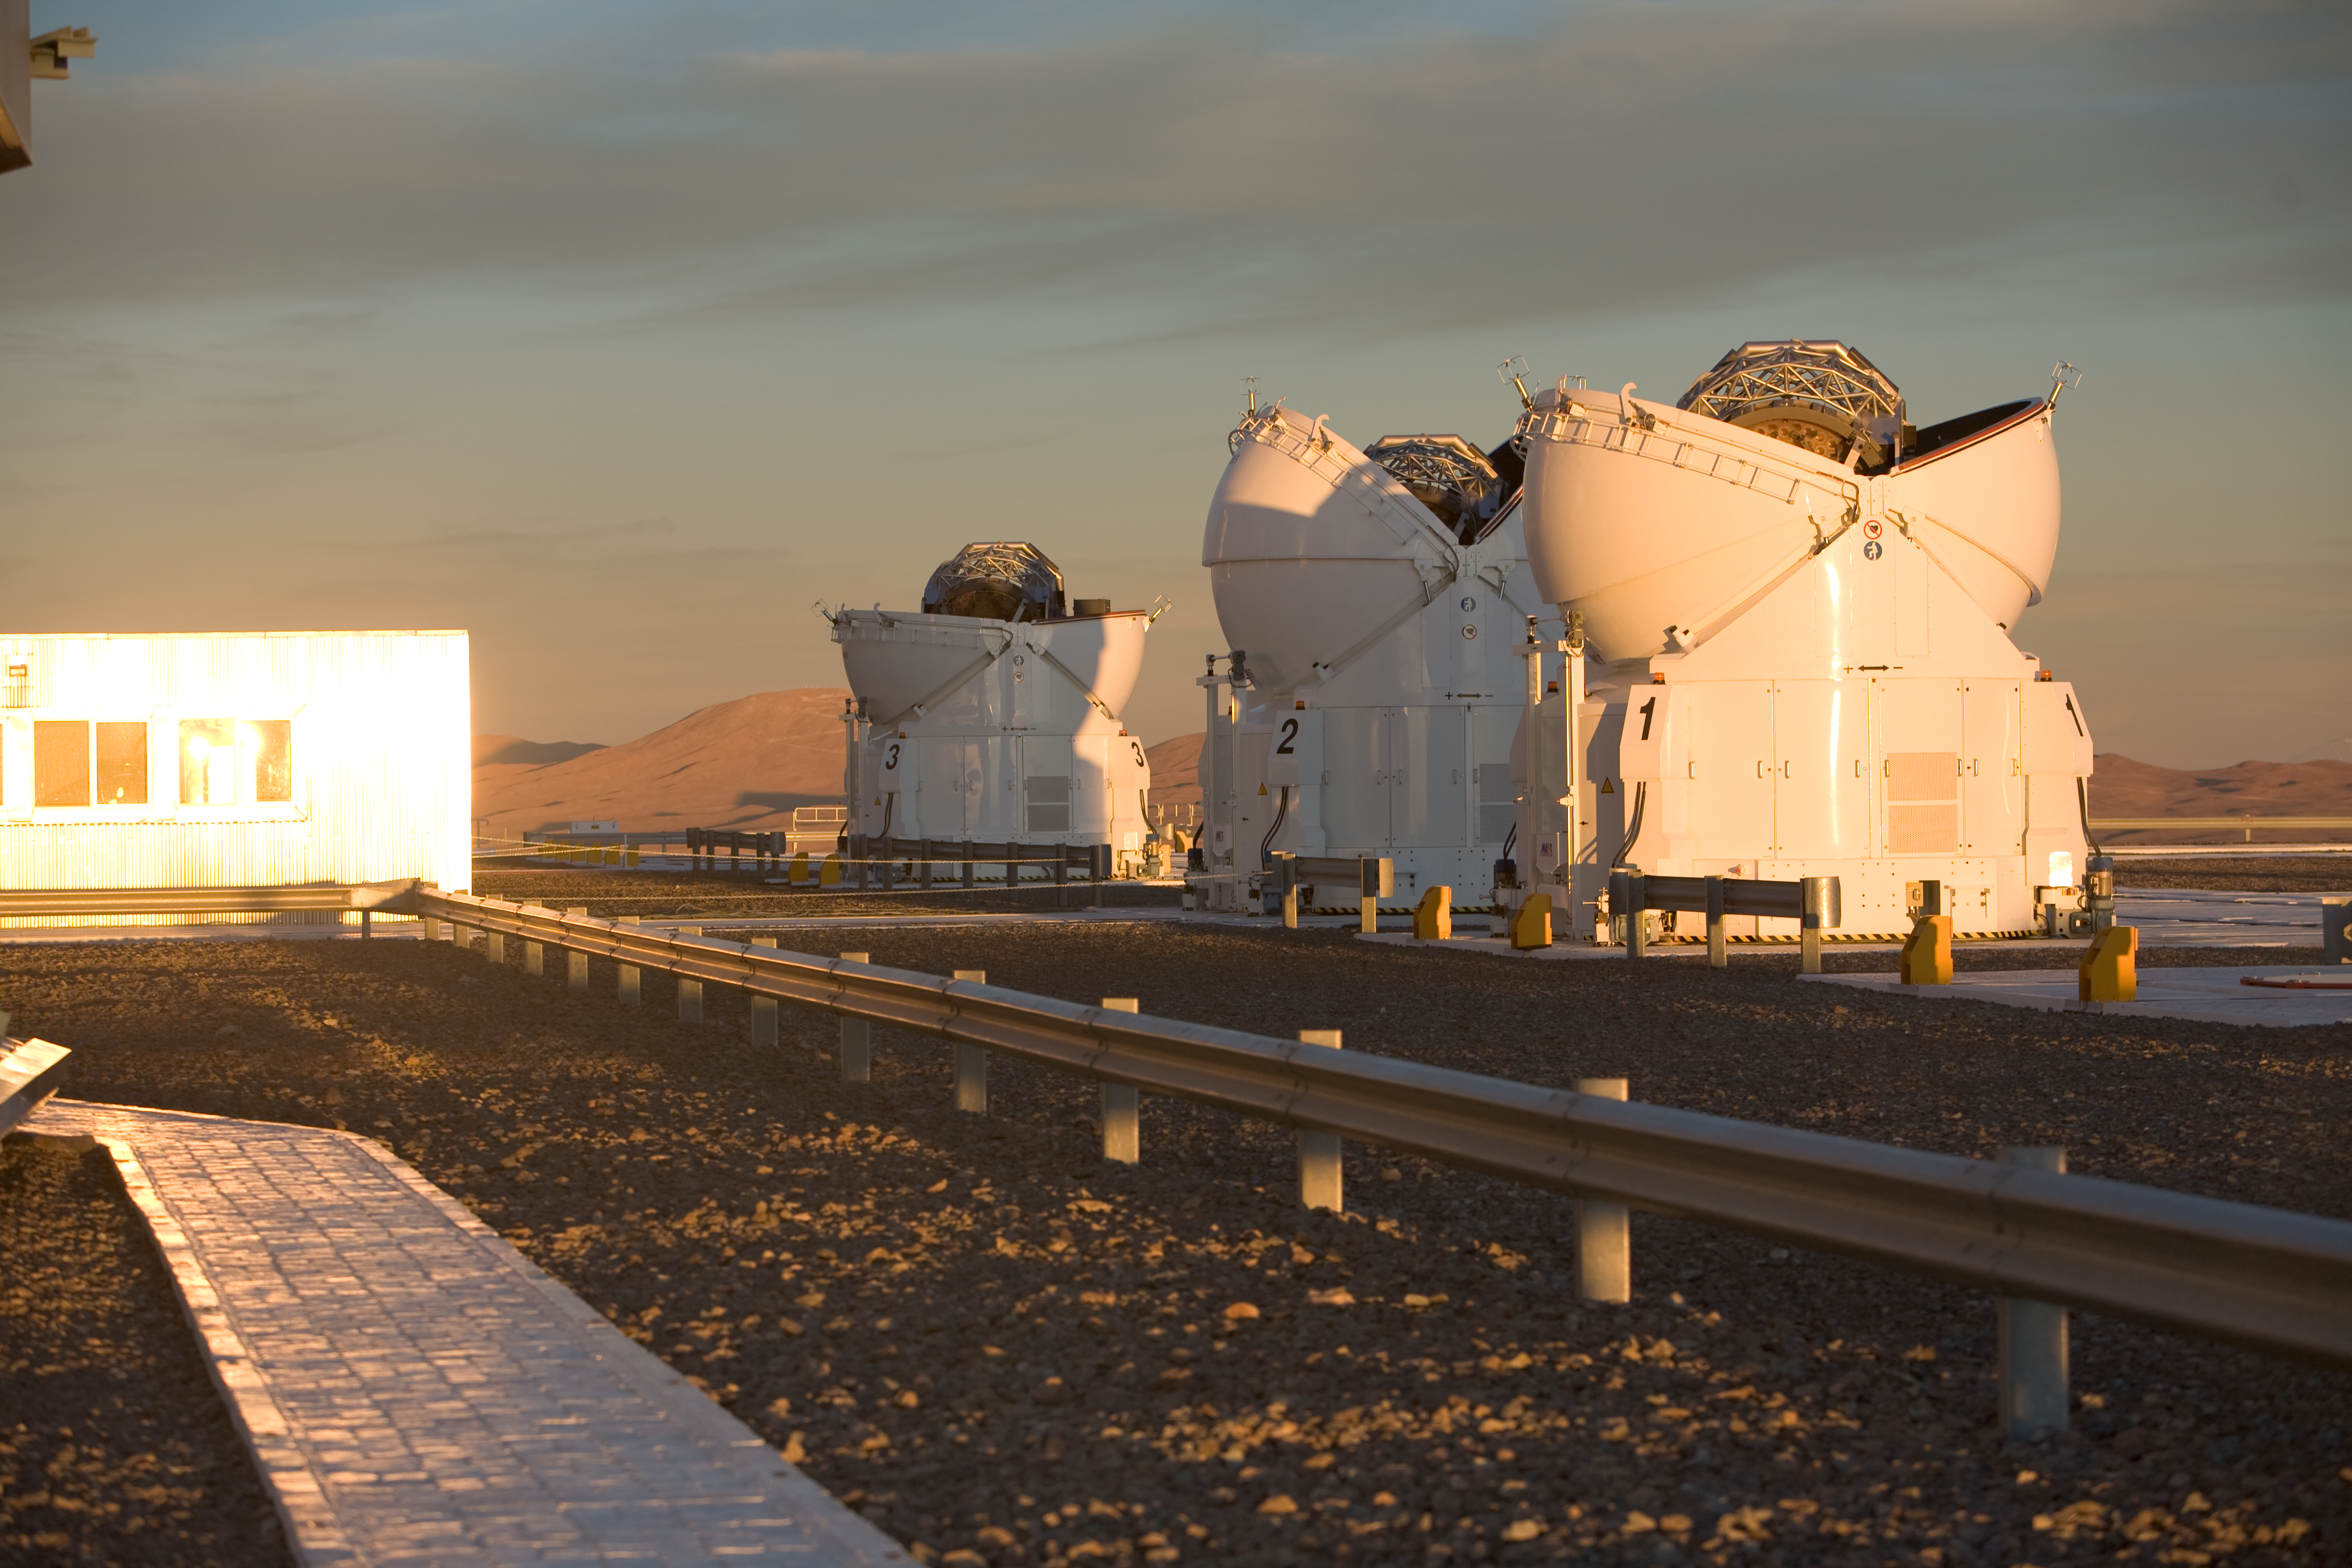

Three ATs at Paranal

Three of the four Auxillary Telescopes during the opening phase at sunset.

Credit: ESO